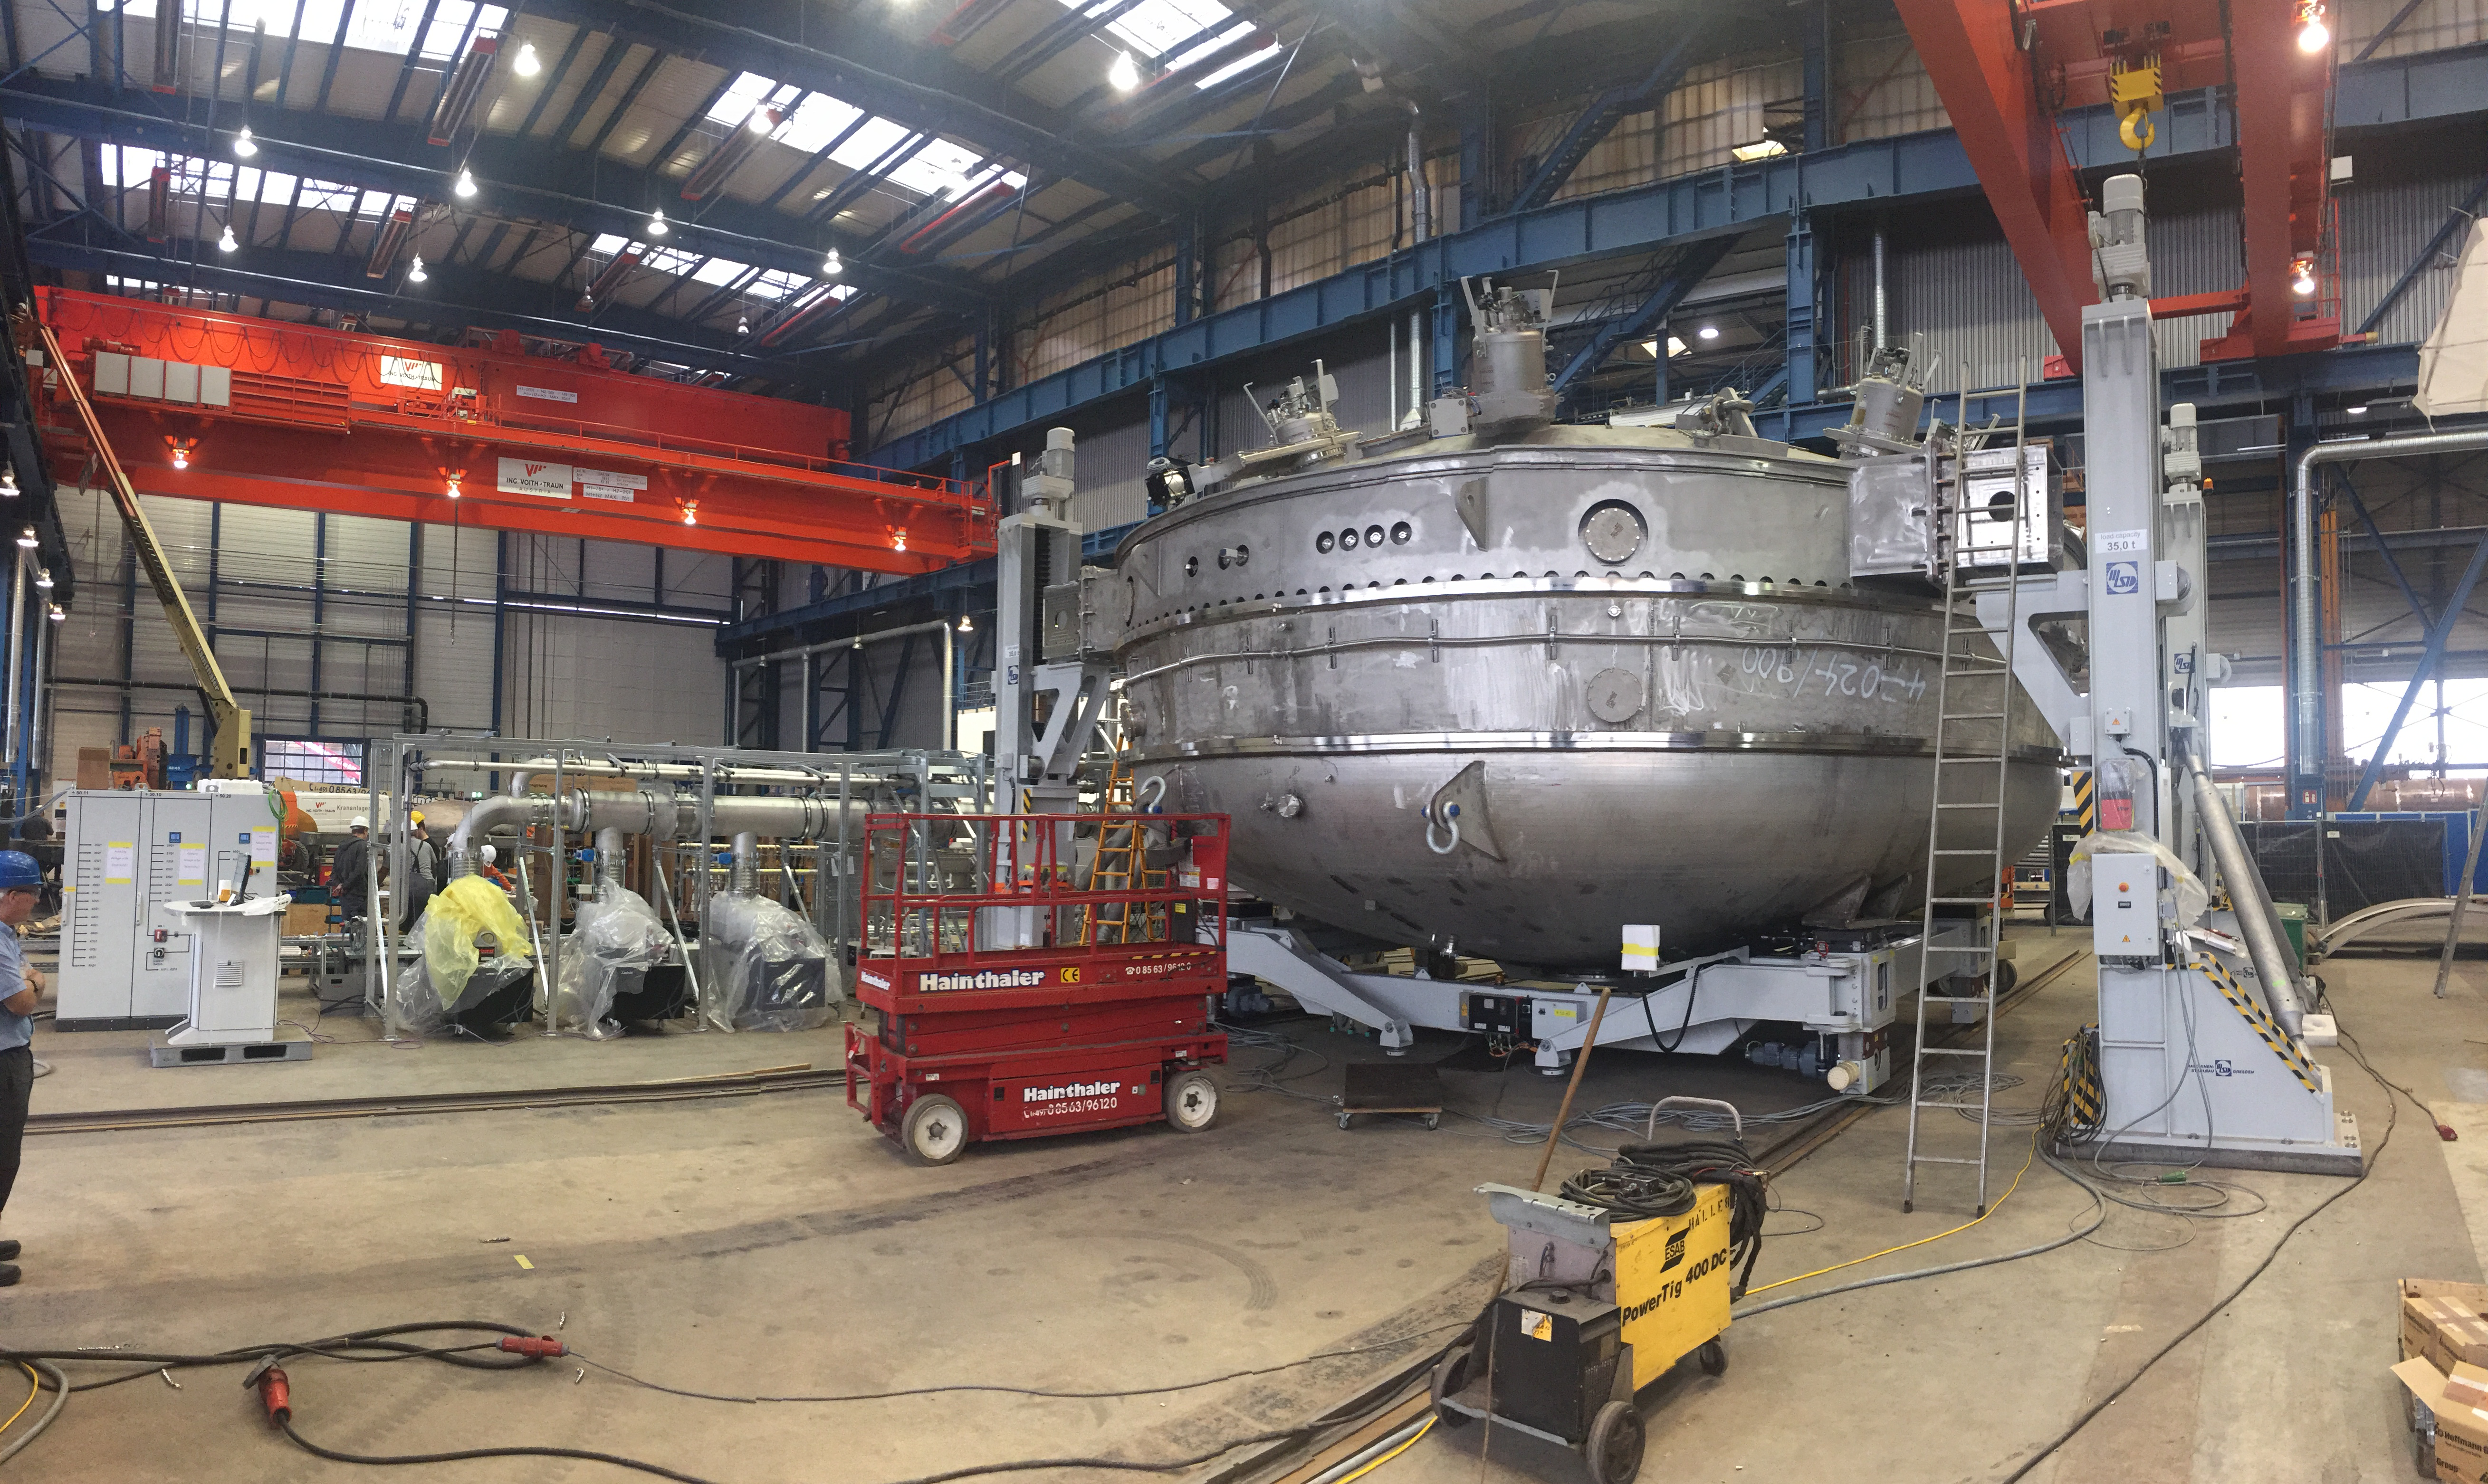

Coating Plant Progress

Telescope & Site team members Tomislav Vucina and Doug Neil travelled to Germany recently to review progress on the Coating Plant, which will be used to aluminize both LSST’s Primary/Tertiary Mirror (M1M3) and its Secondary Mirror (M2). At the MAN factory in Deggendorf, the LSST Team verified that major components of the Coating Chamber Assembly are already in place. The team then traveled to the Von Ardenne facilities in Dresden, where they inspected the Washing Boom and other components of the already-assembled Washing Station. The 9-meter Coating Chamber is still scheduled to be shipped to Chile in May 2018, and to be ready for initial coating of the M1M3 and M2 mirrors in September 2018. This photo shows a side view of the Coating Chamber, showing the vacuum pumps that will be located on the side of the chamber. From right to left, the electrical panels that will control the vacuum system and the coating chamber movements, the roughing pumps, sealing system pumps, helium compressors, main glycol manifold, turbo pumps and heat-exchange unit.

Credit: Rubin Observatory/NSF/AURA